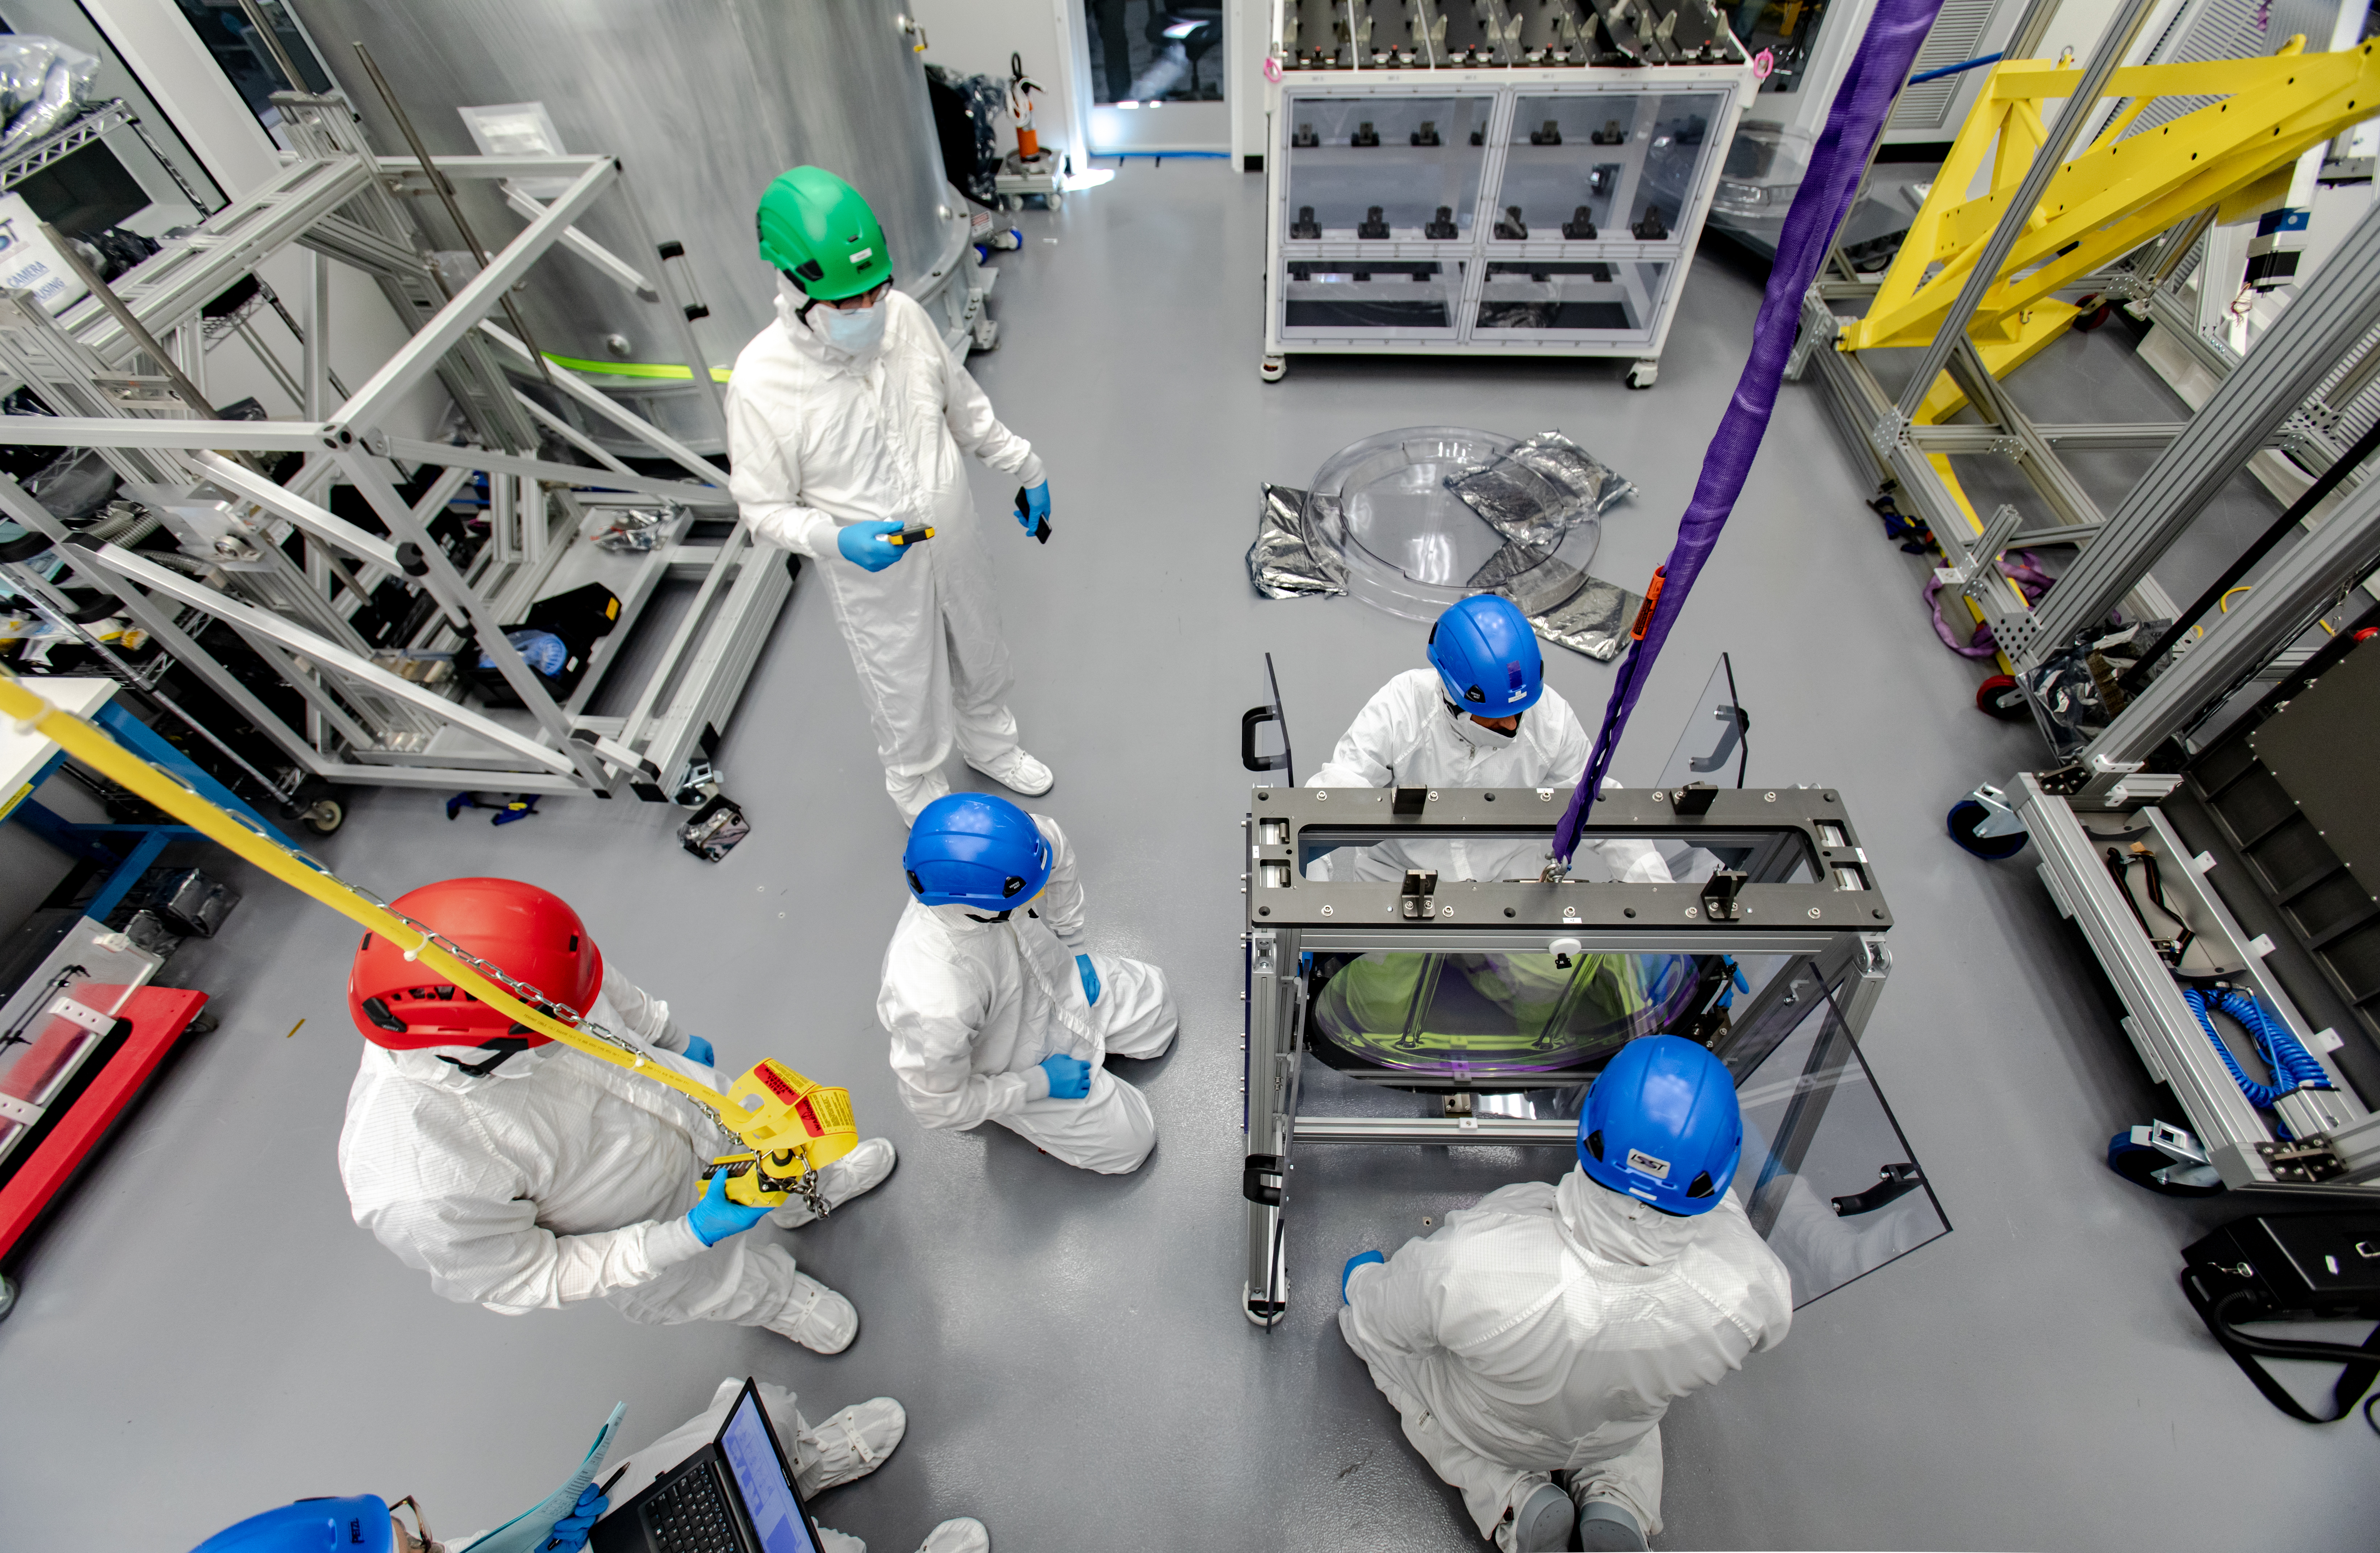

LSST R-Band Optical Filter

SLAC's LSST team carefully unpack, examine, test and store the r-band filter, the first of six optic filters that will be part of the completed LSST Camera.

Credit: Jacqueline Ramseyer Orrell/SLAC National Accelerator Laboratory